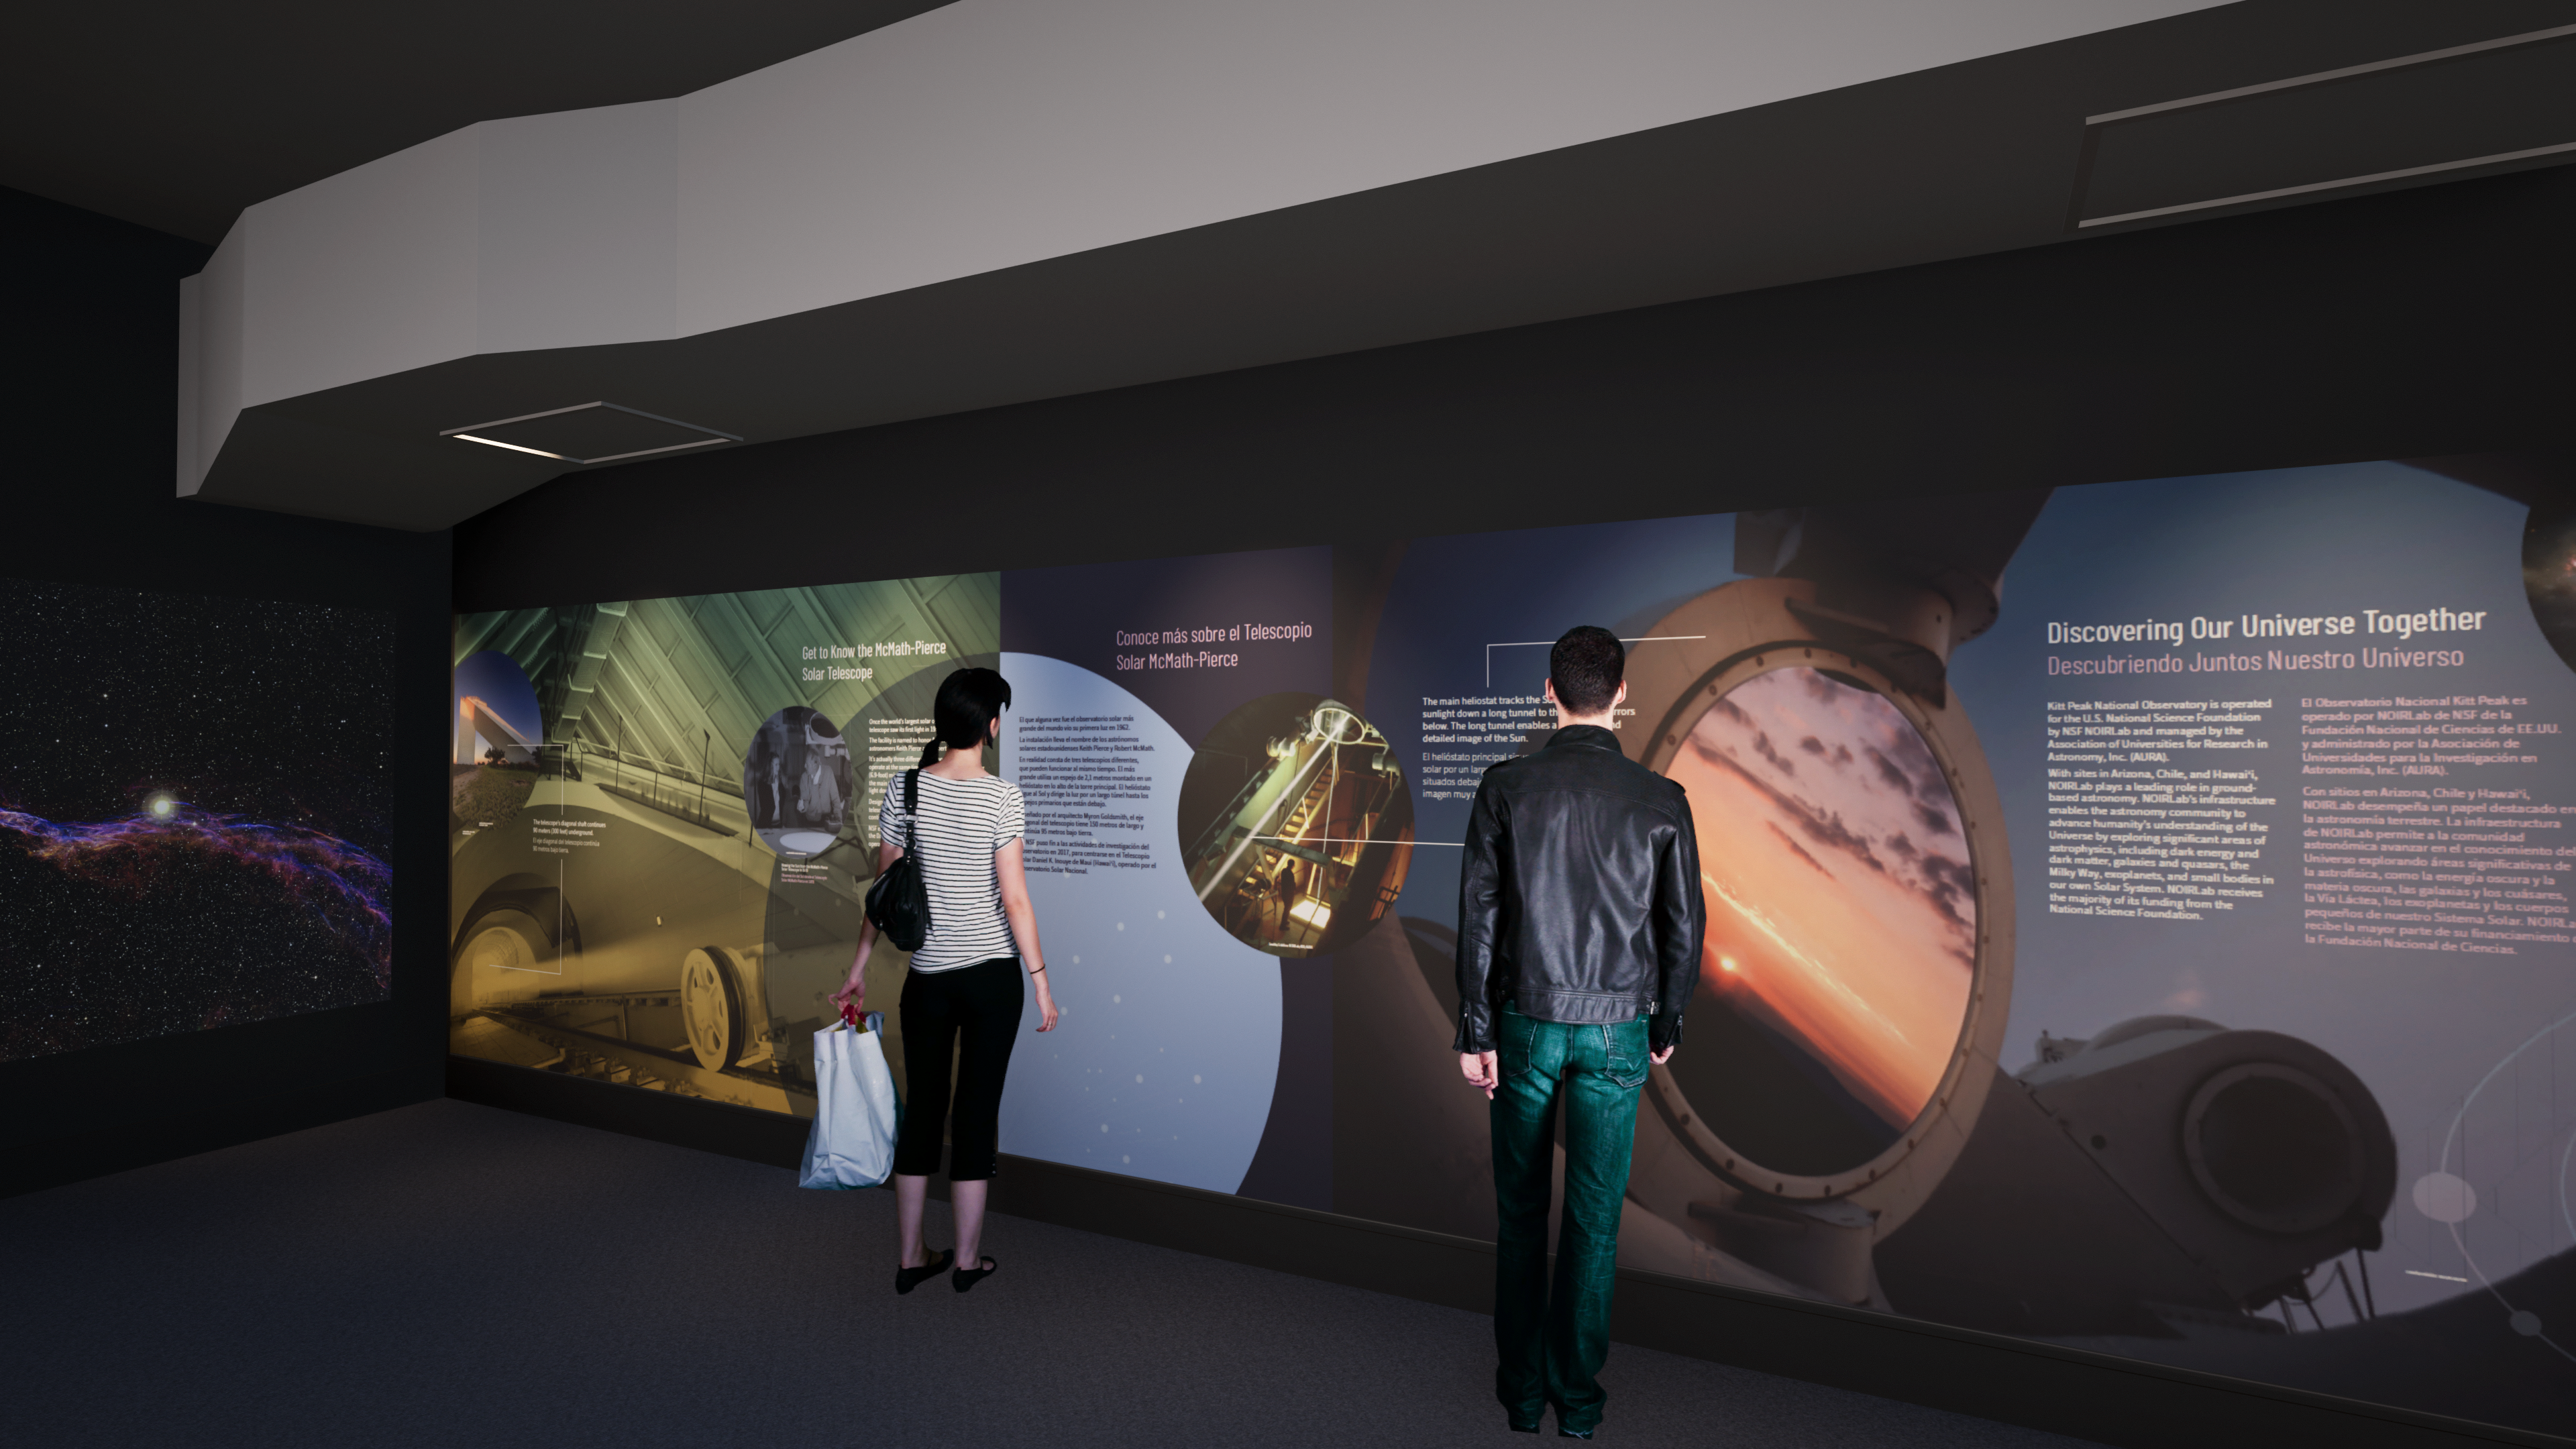

Windows On The Universe Center For Astronomy Outreach

The McMath-Pierce Solar Telescope at Kitt Peak National Observatory has been transformed into the Windows On The Universe Center For Astronomy Outreach.

Credit: KPNO/NOIRLab/NSF/AURA